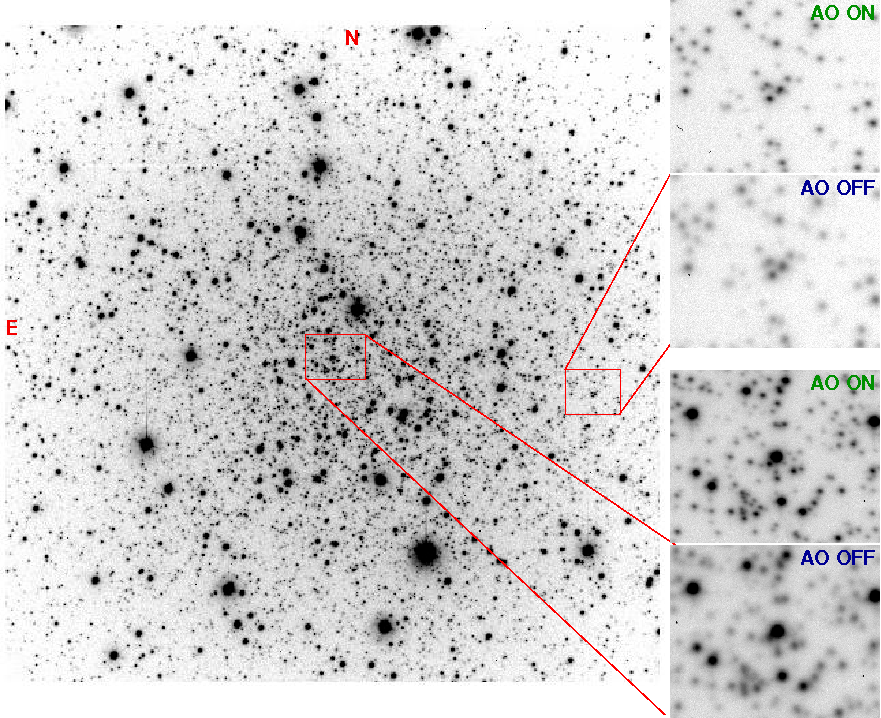

A Better View with Adaptive Optics into the Heart of a Globular Cluster

Globular cluster NGC 6496 observed with SAM. The image is about 3 arc minutes across. The enlarged sections of the cluster show the image with SOAR adaptive optics (AO) on and off.

Credit: NOAO/AURA/NSF